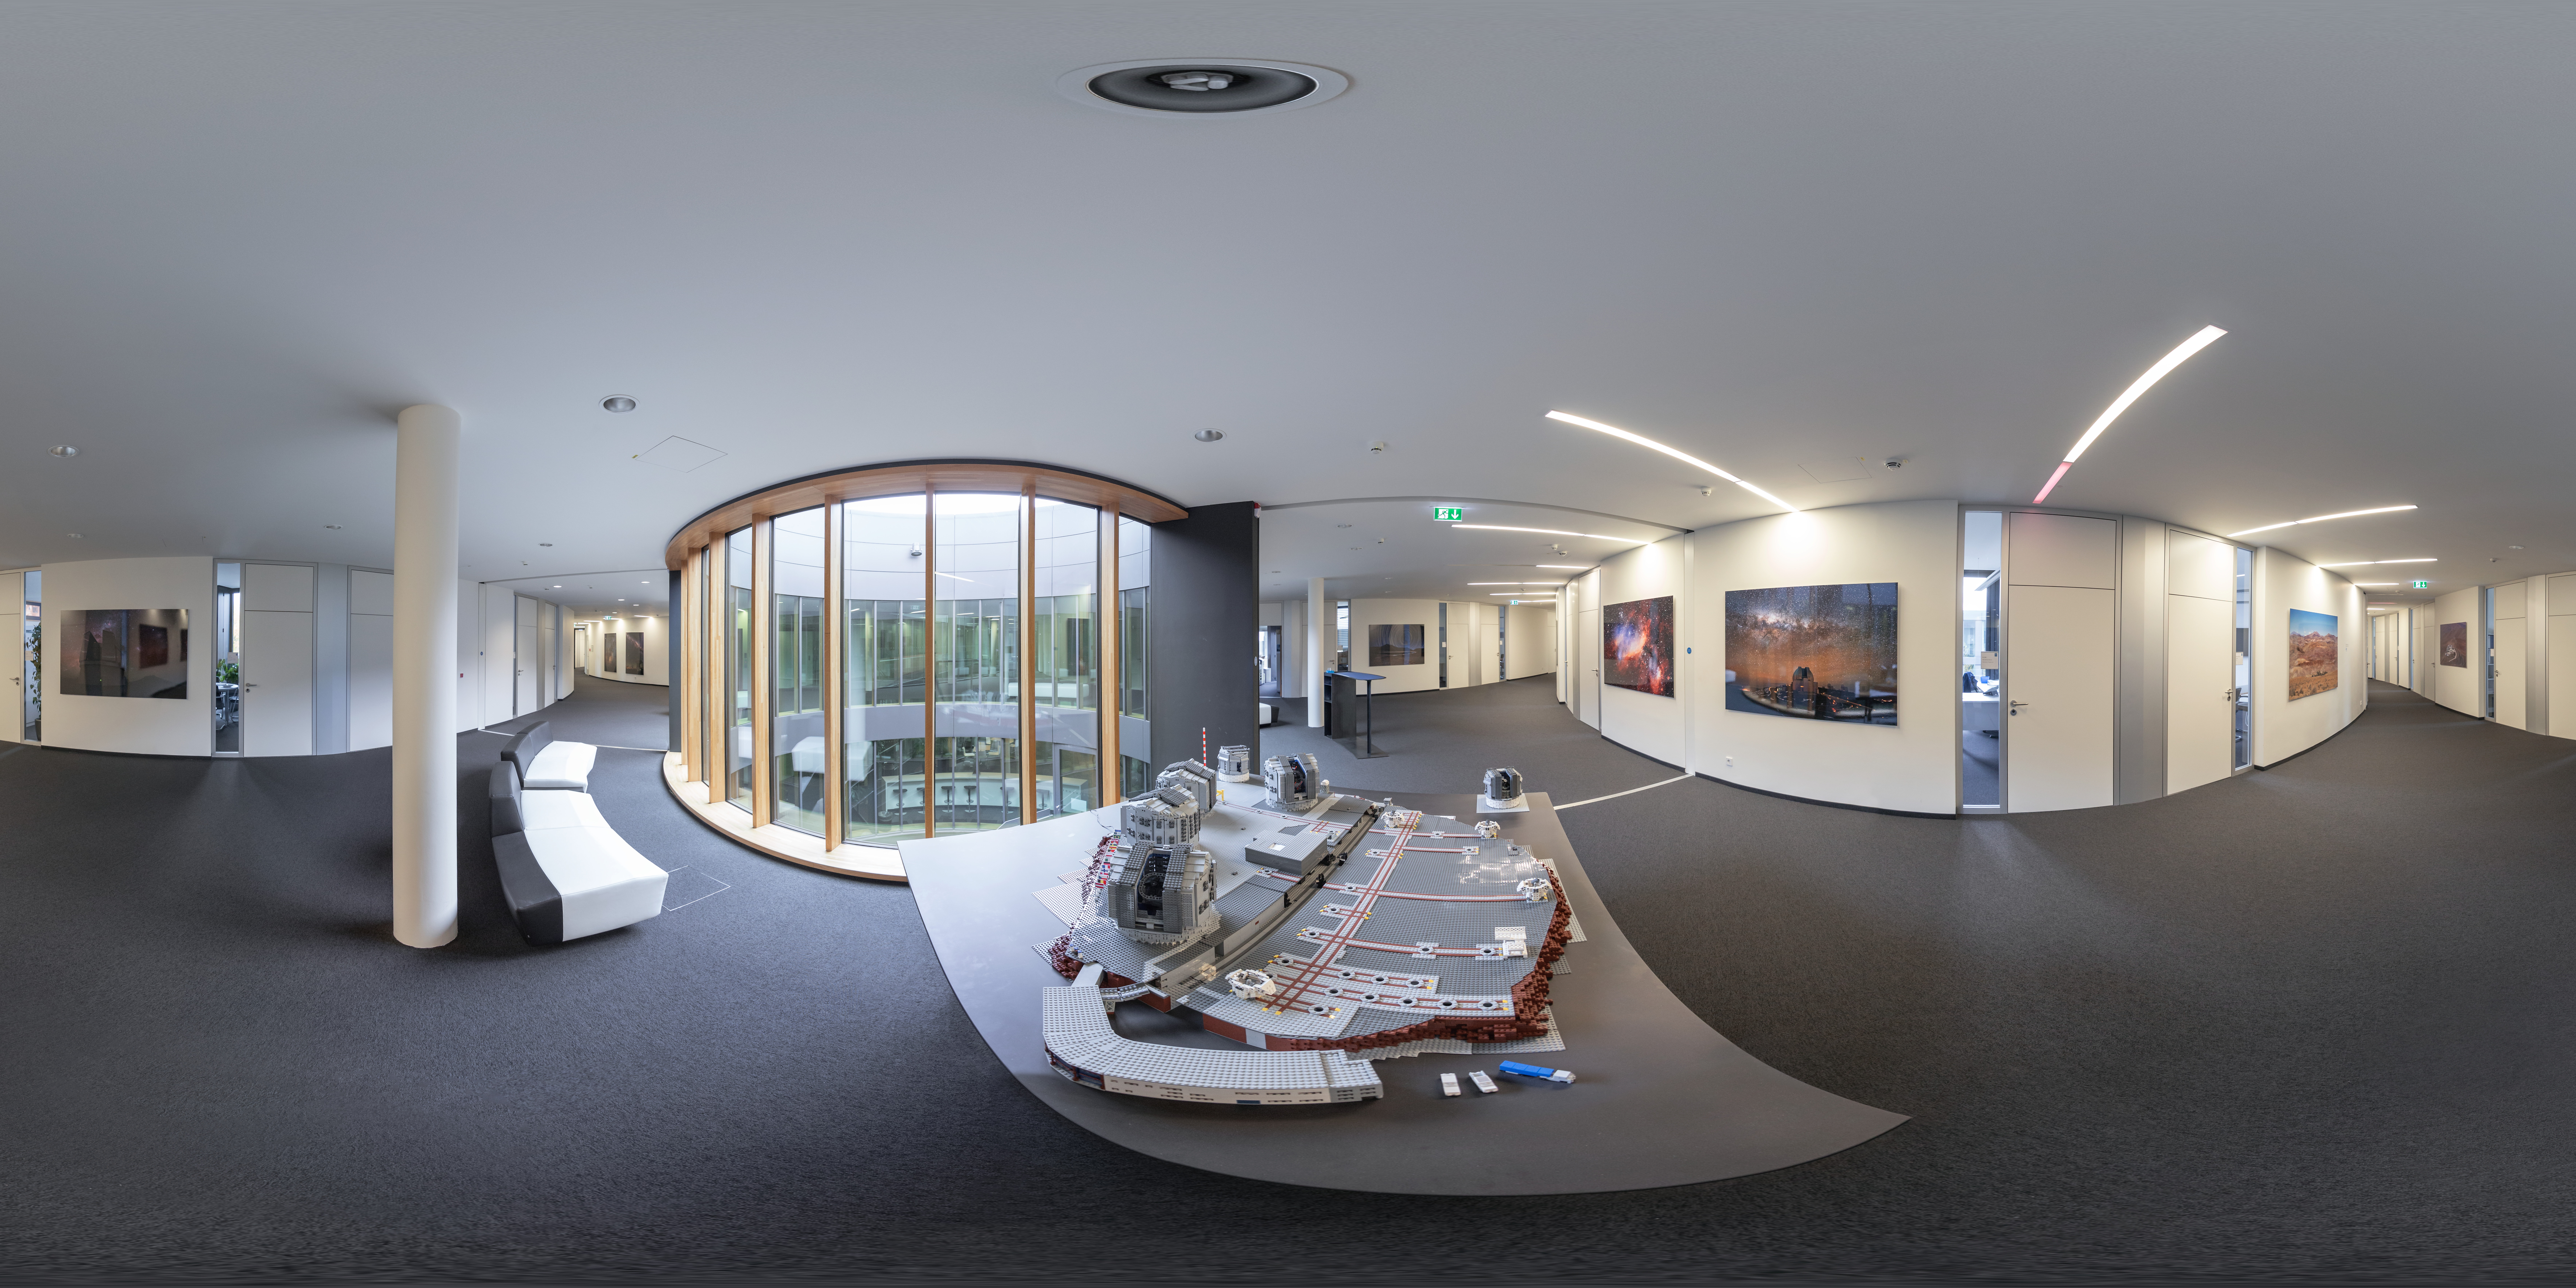

The LEGO VLT building at ESO HQ

A panorama photo from inside ESO Headquarters in Garching reveals the LEGO model of ESO's Very Large Telescope (VLT). The model includes the mammoth dome structure, and the full range of instruments used on the four Unit Telescopes of the VLT.

Credit: ESO/P. Horálek